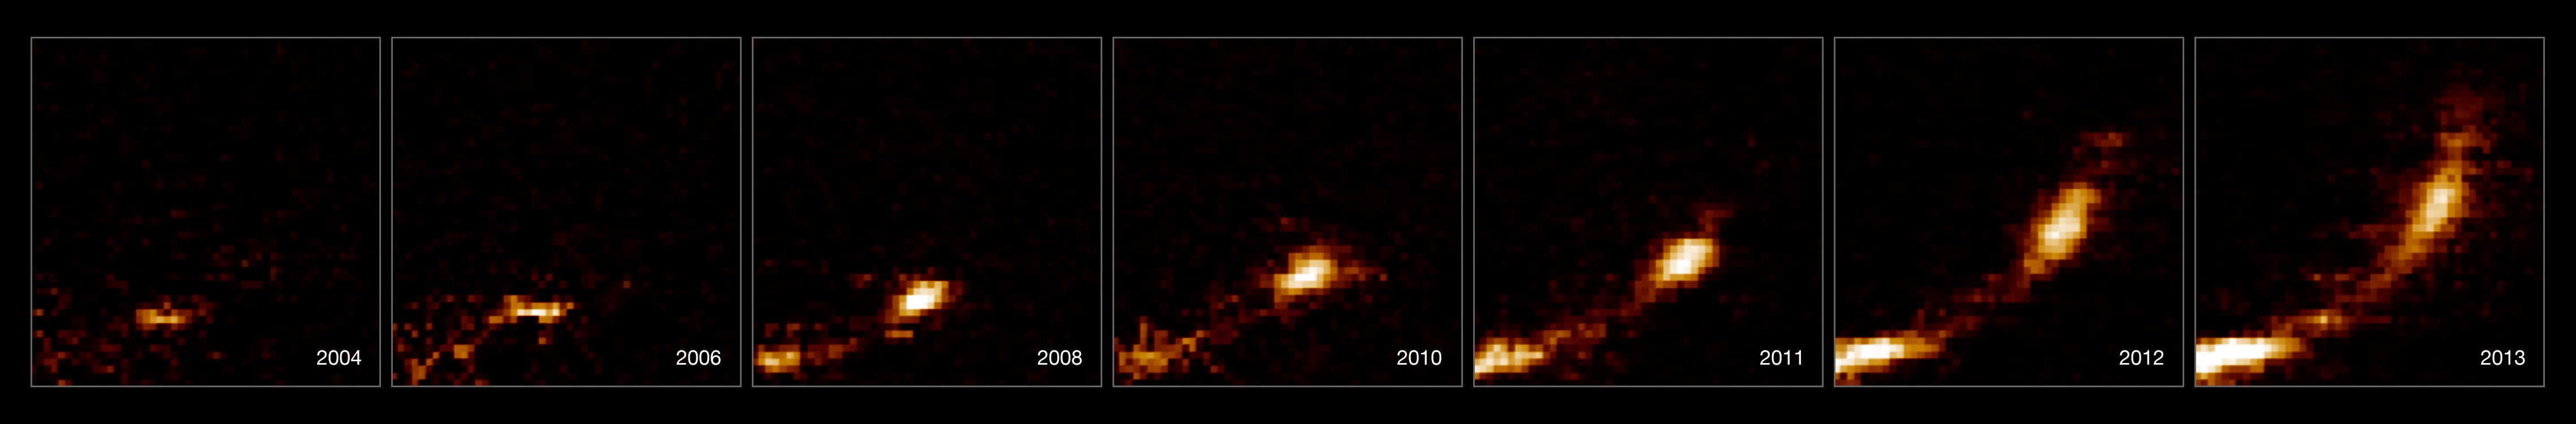

Images of gas cloud being ripped apart by the black hole at the centre of the galaxy

These observations from ESO’s Very Large Telescope, using the SINFONI instrument, show how a gas cloud is being stretched and ripped apart as it passes close to the supermassive black hole at the centre of the galaxy. The horizontal axis shows the extent of the cloud along its orbit and the vertical axis shows the velocities of different parts of the cloud during the last ten years. The cloud is now (2013) dramatically stretched out and the velocity of the front is several million km/h different from that of the tail.

Credit: ESO/S. Gillessen